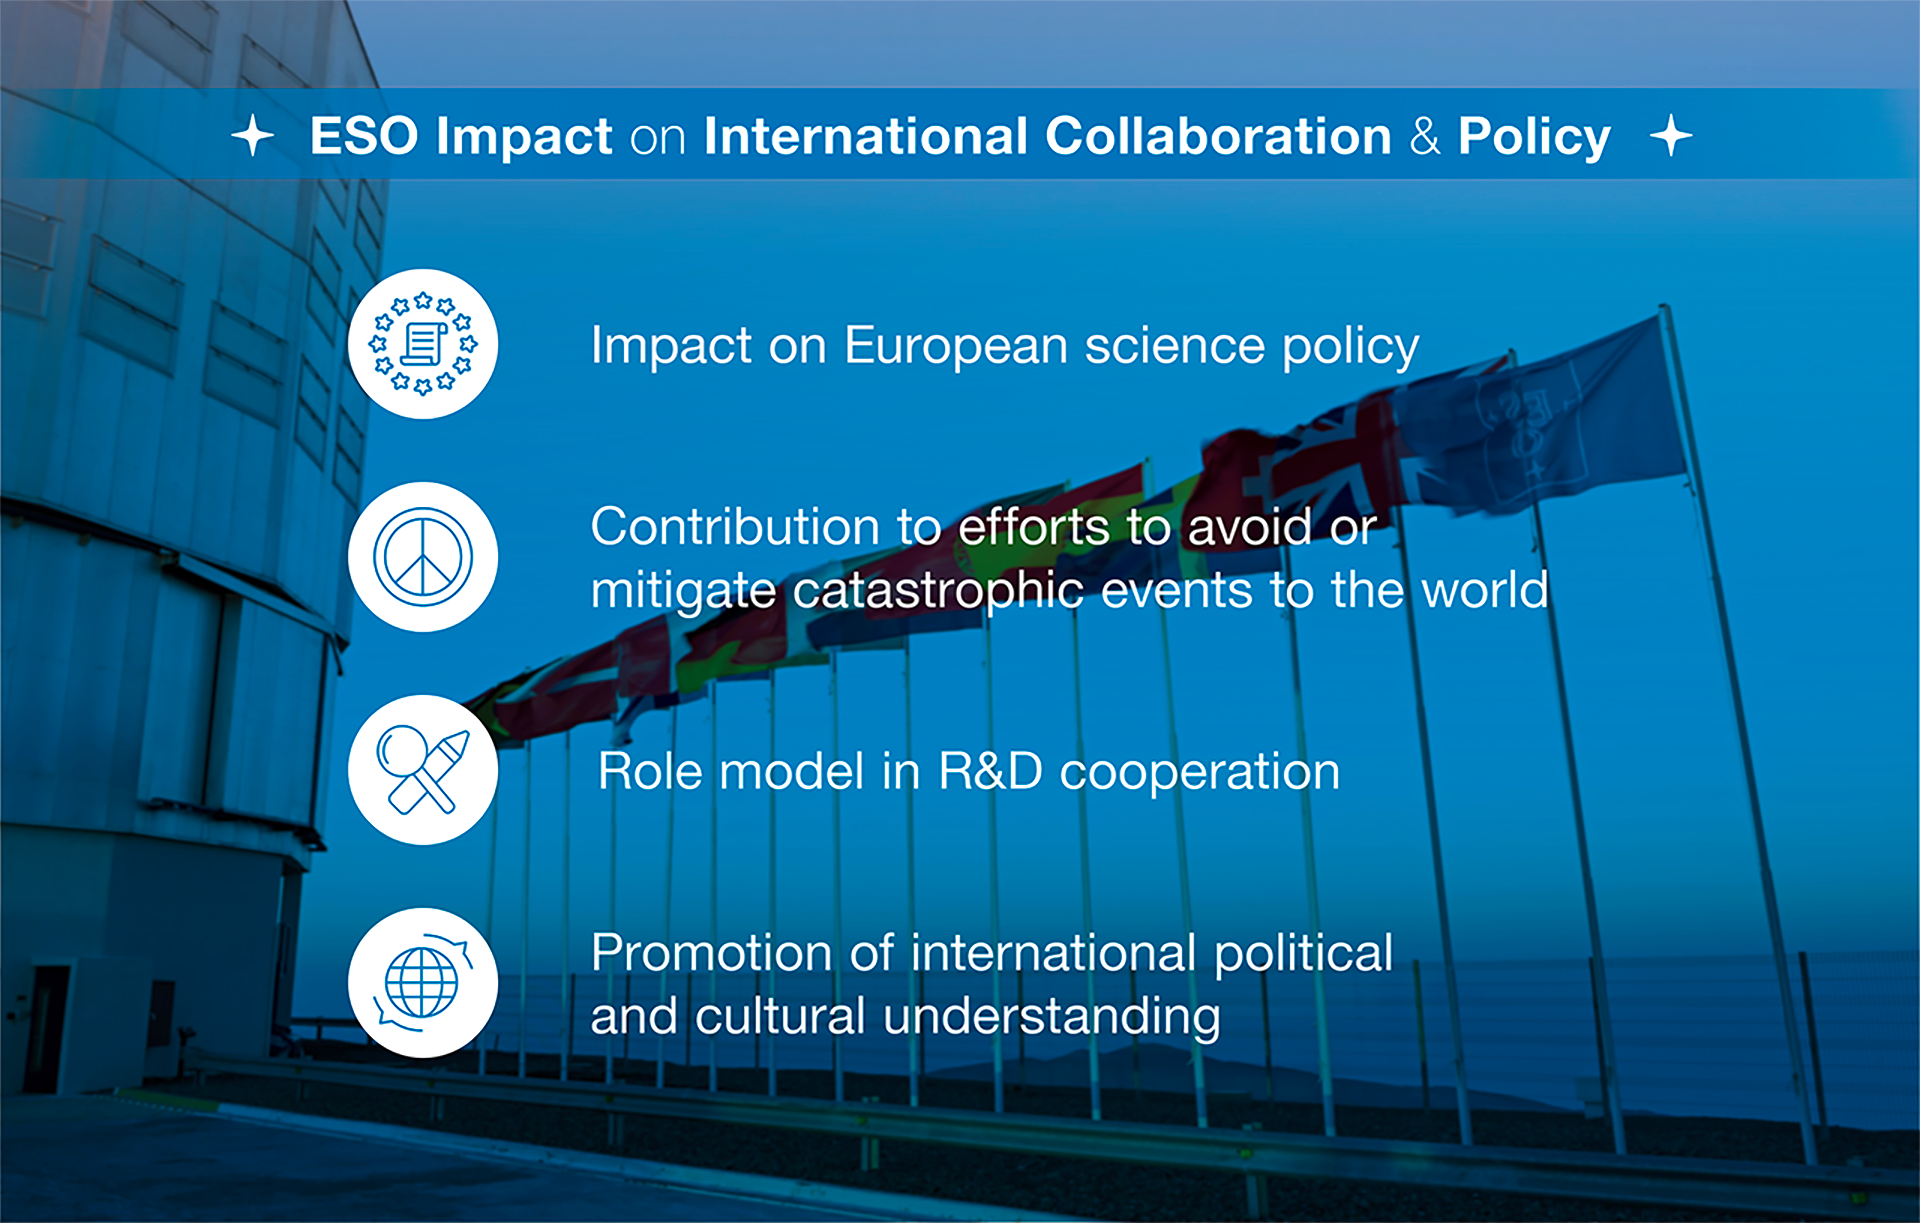

How ESO benefits its Member States - 17

This graph is related to the publication ESO’s Benefits to Society.

Credit: ESO